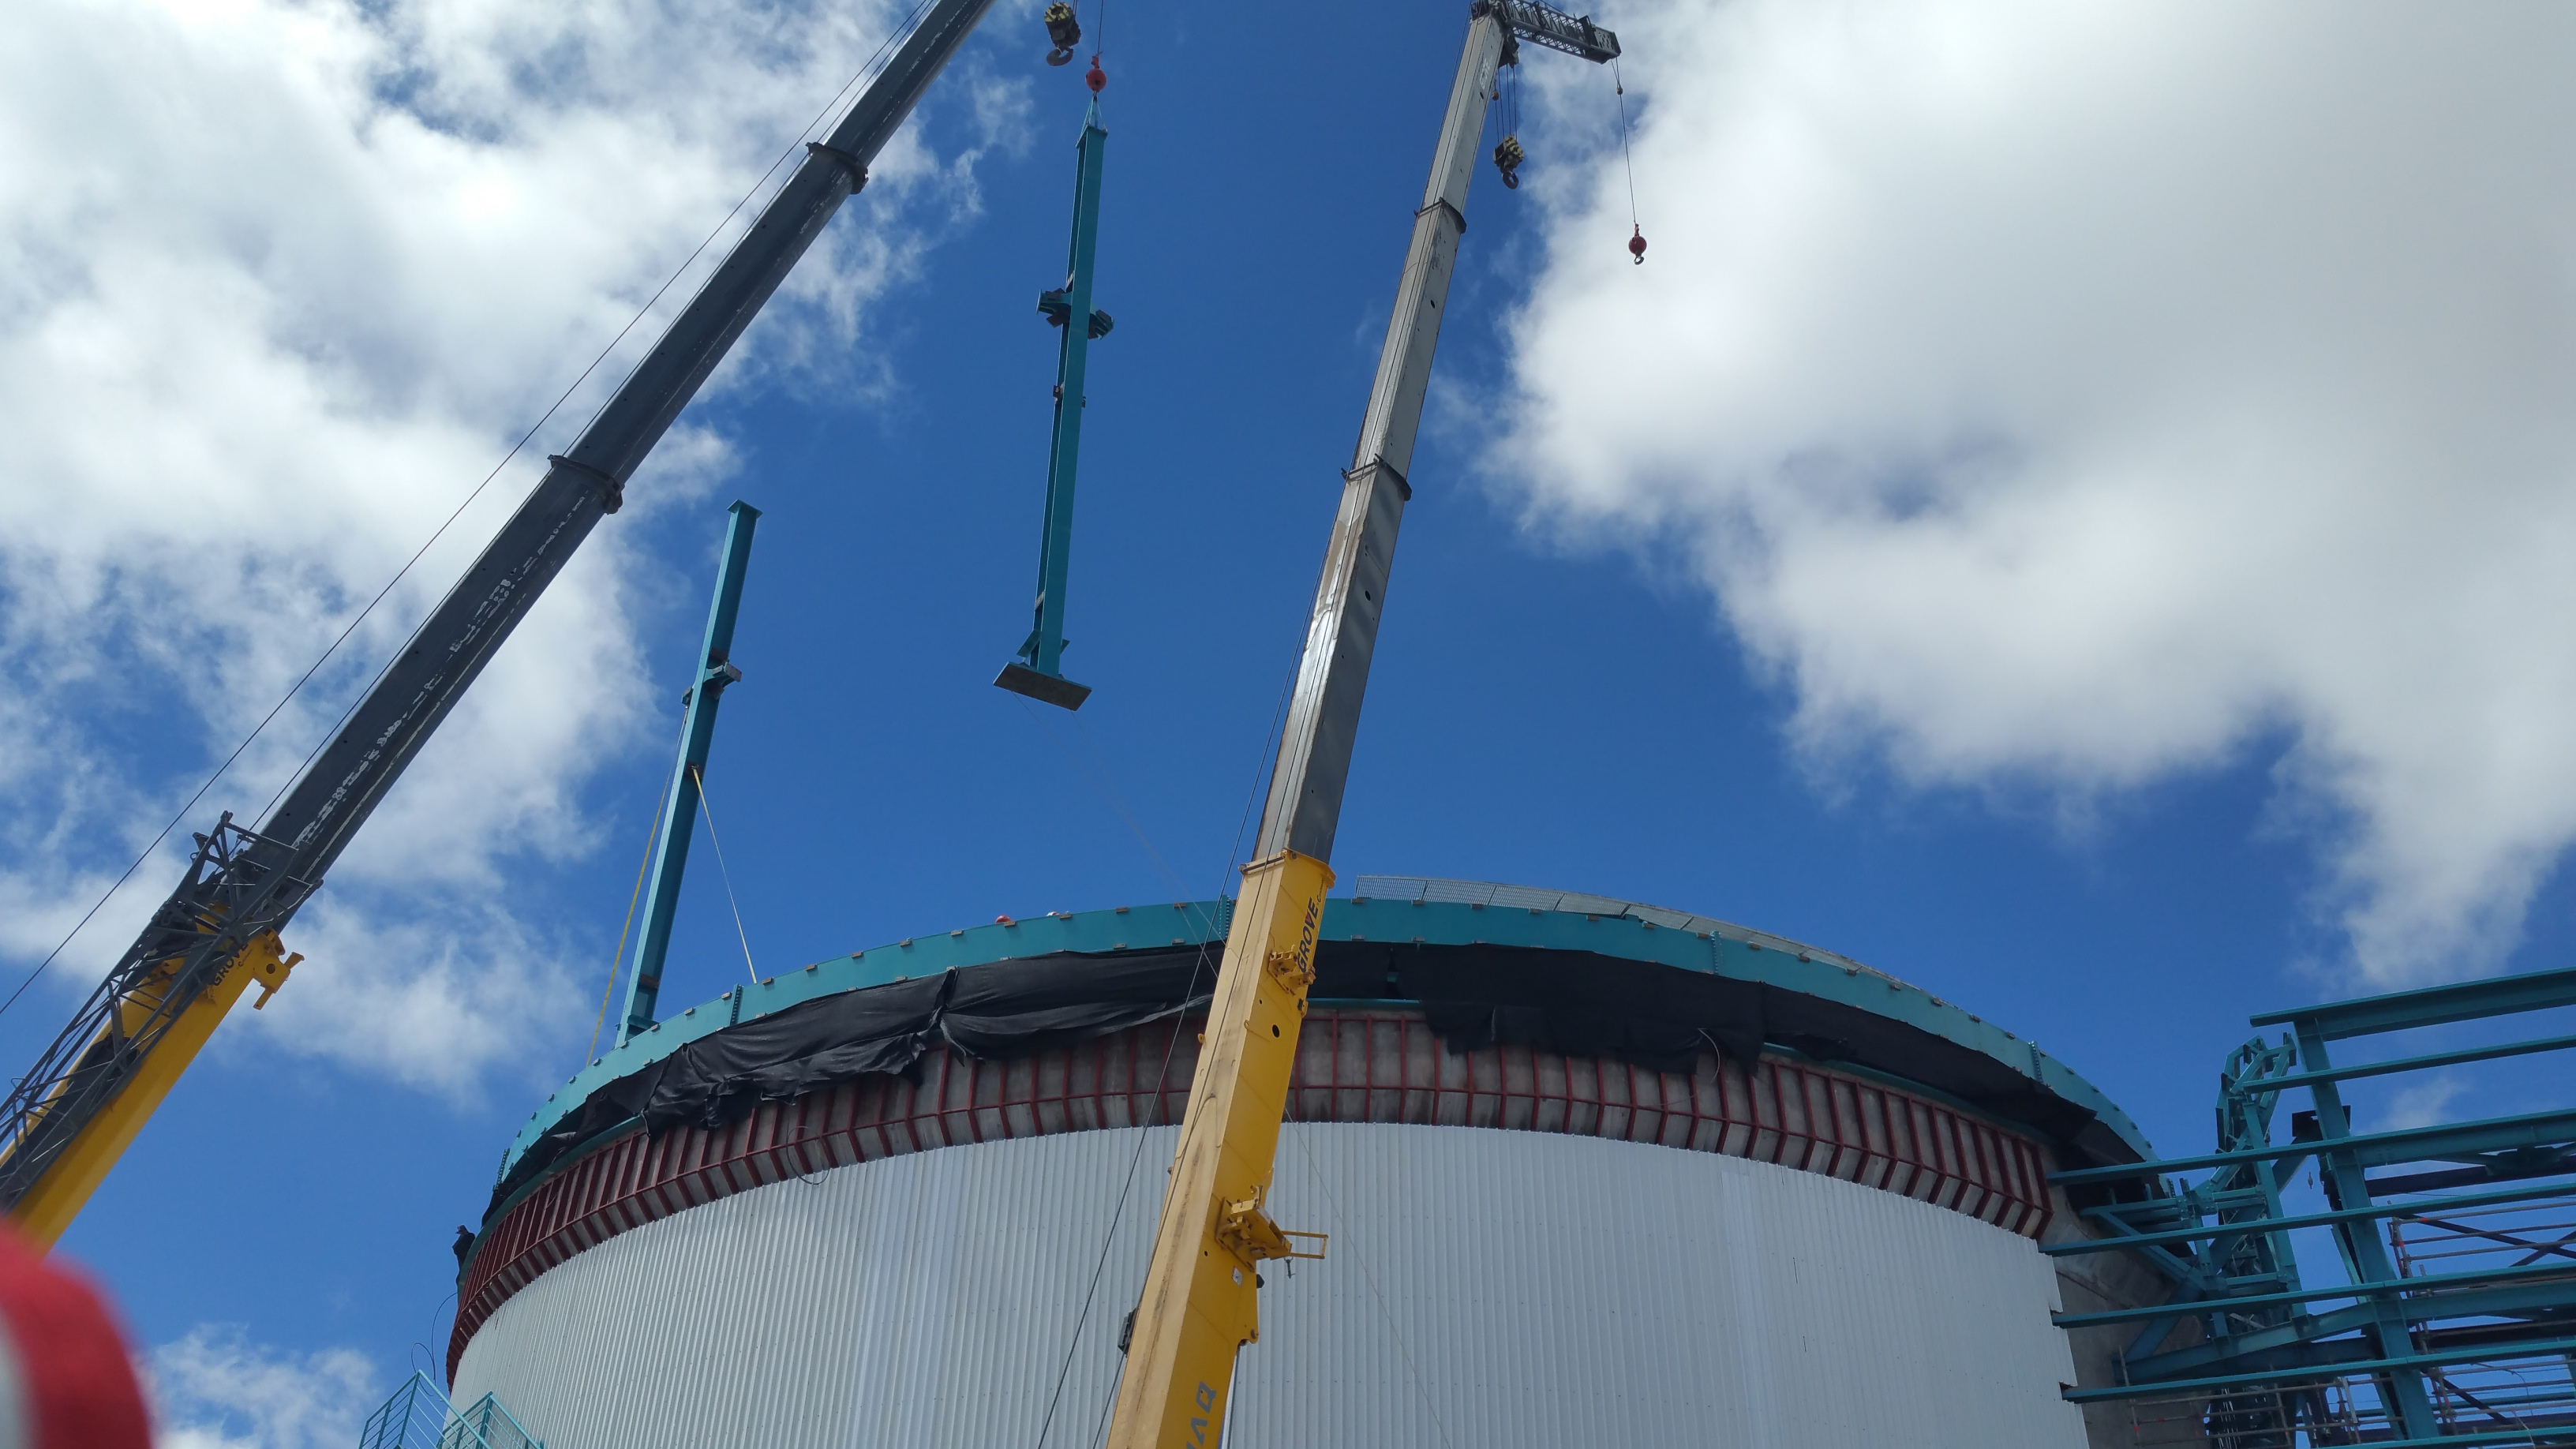

Installation of the Dome

Installation of the LSST summit facility Dome is underway, with columns being lifted into place by crane.

Credit: Rubin Observatory/NSF/AURA